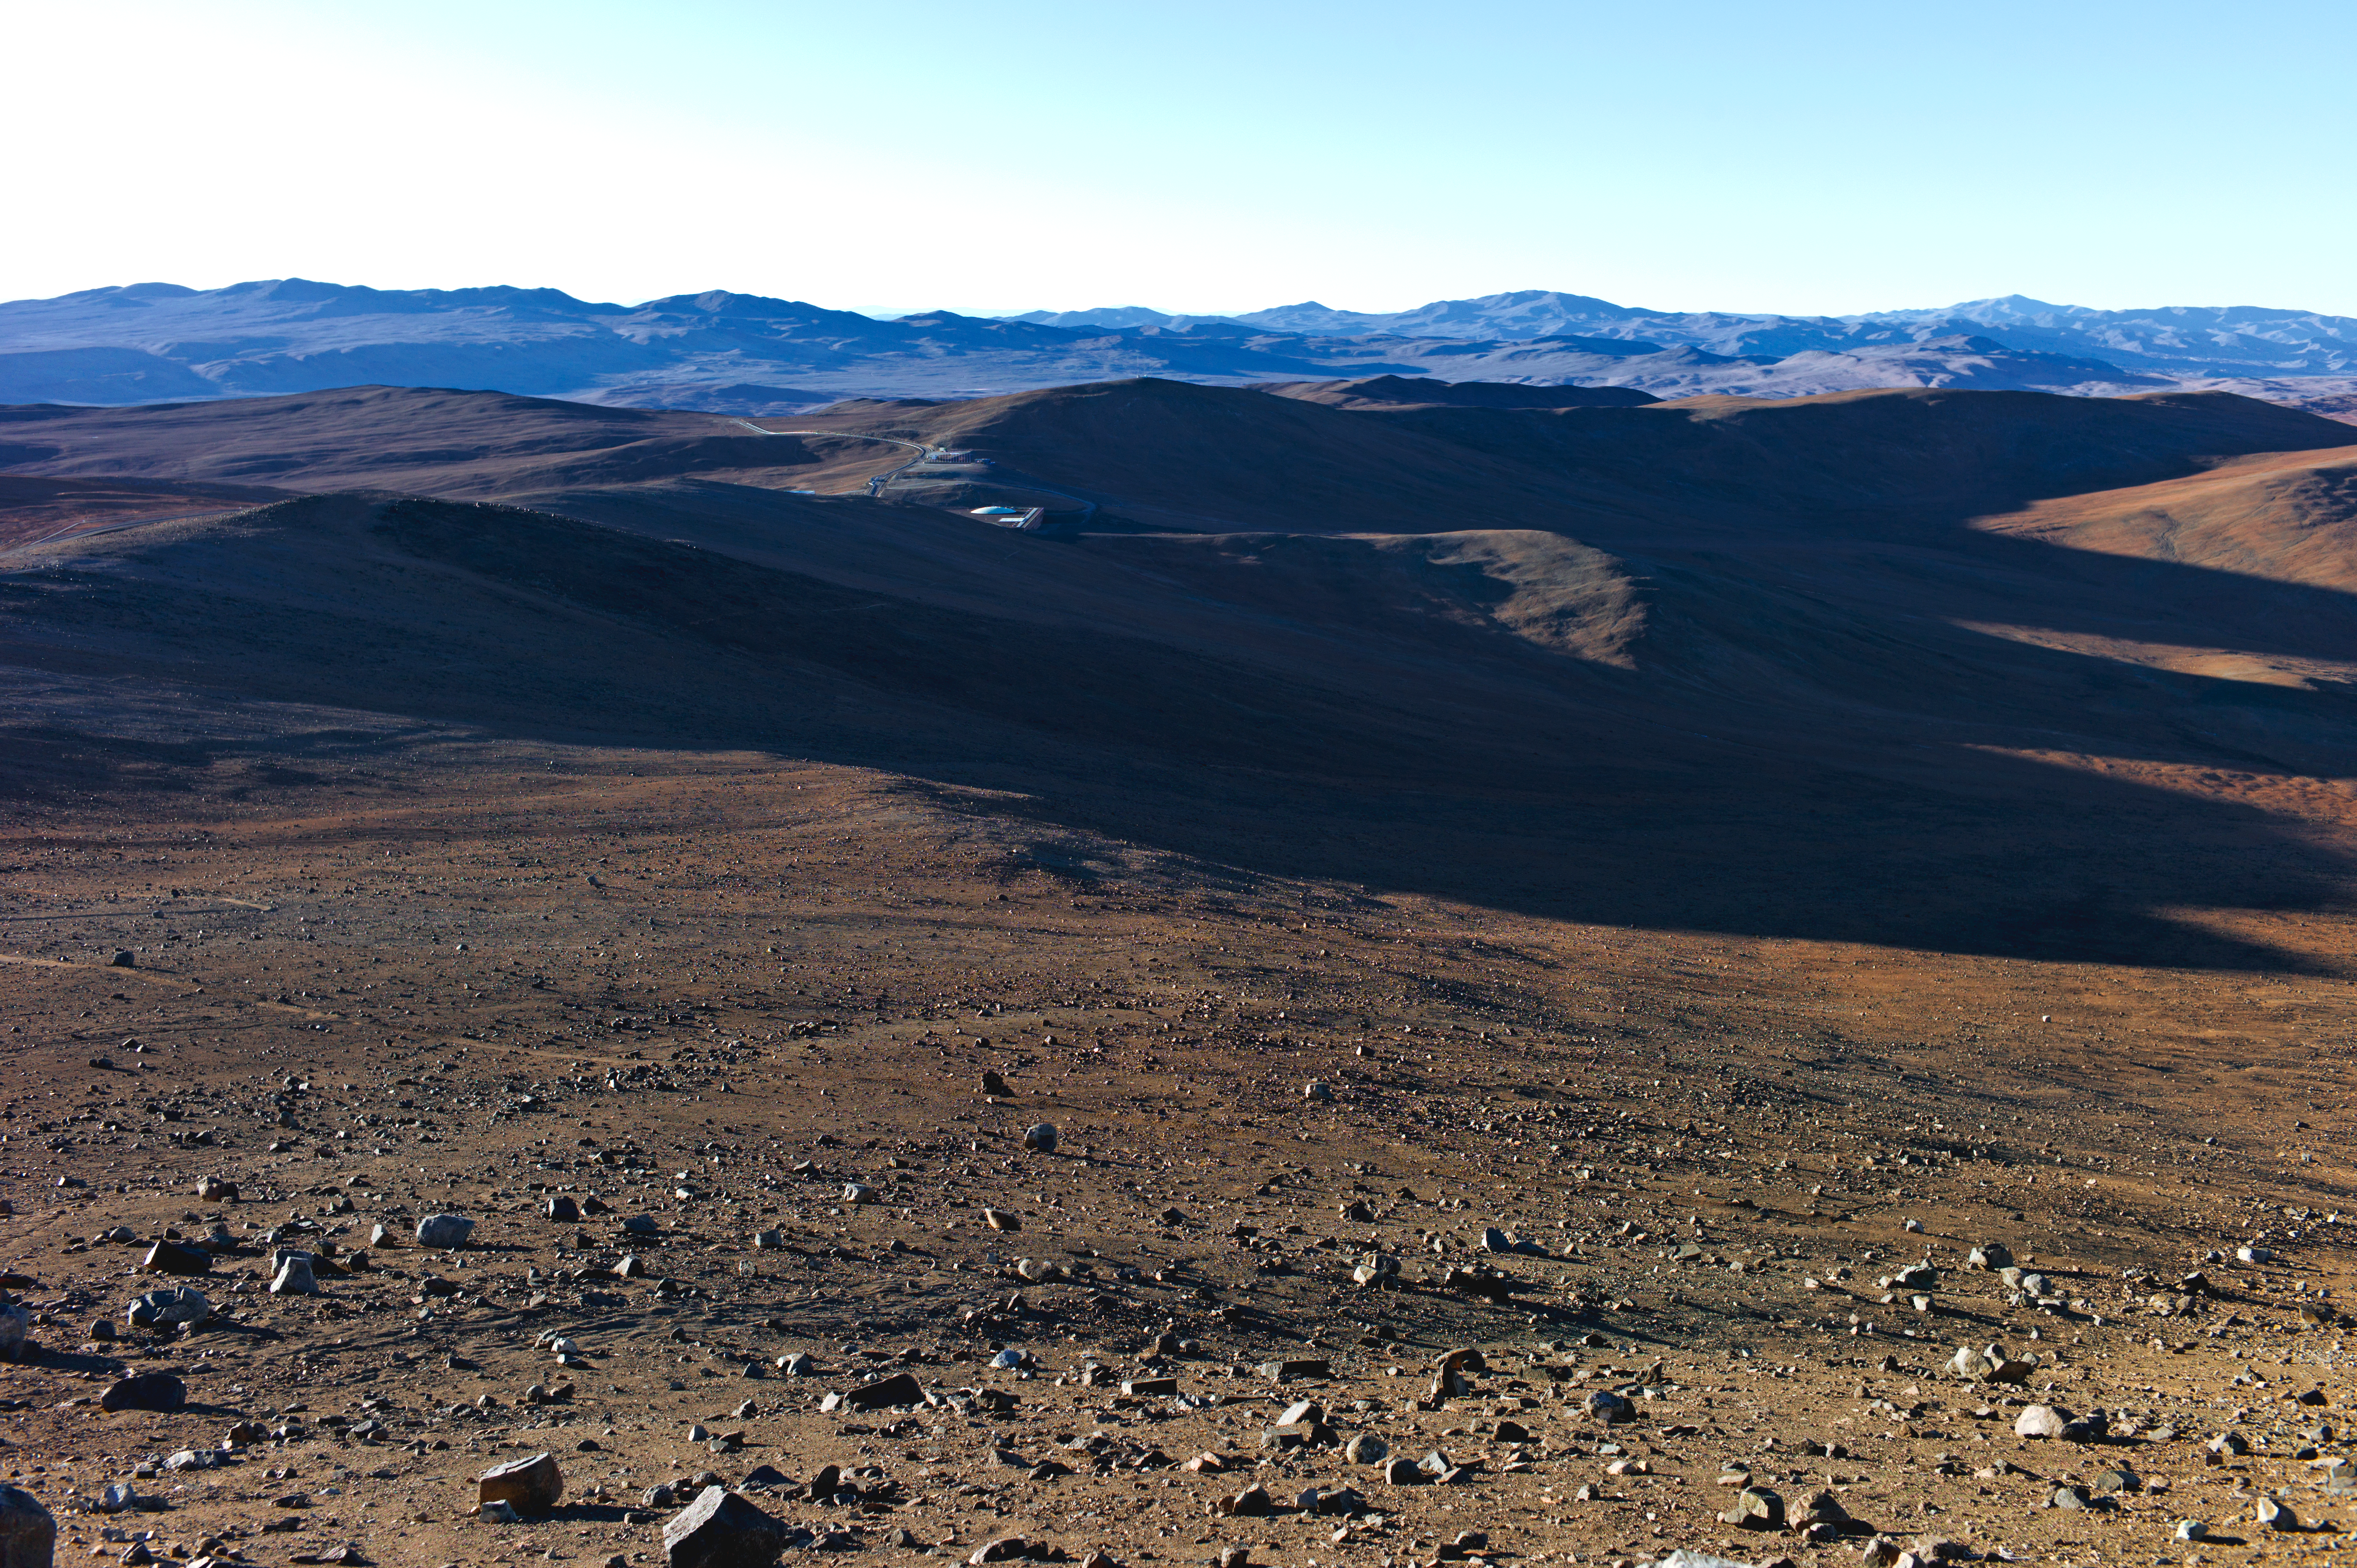

La Residencia at Paranal

La Residencia at Paranal seen from the distance.

Credit: ESO